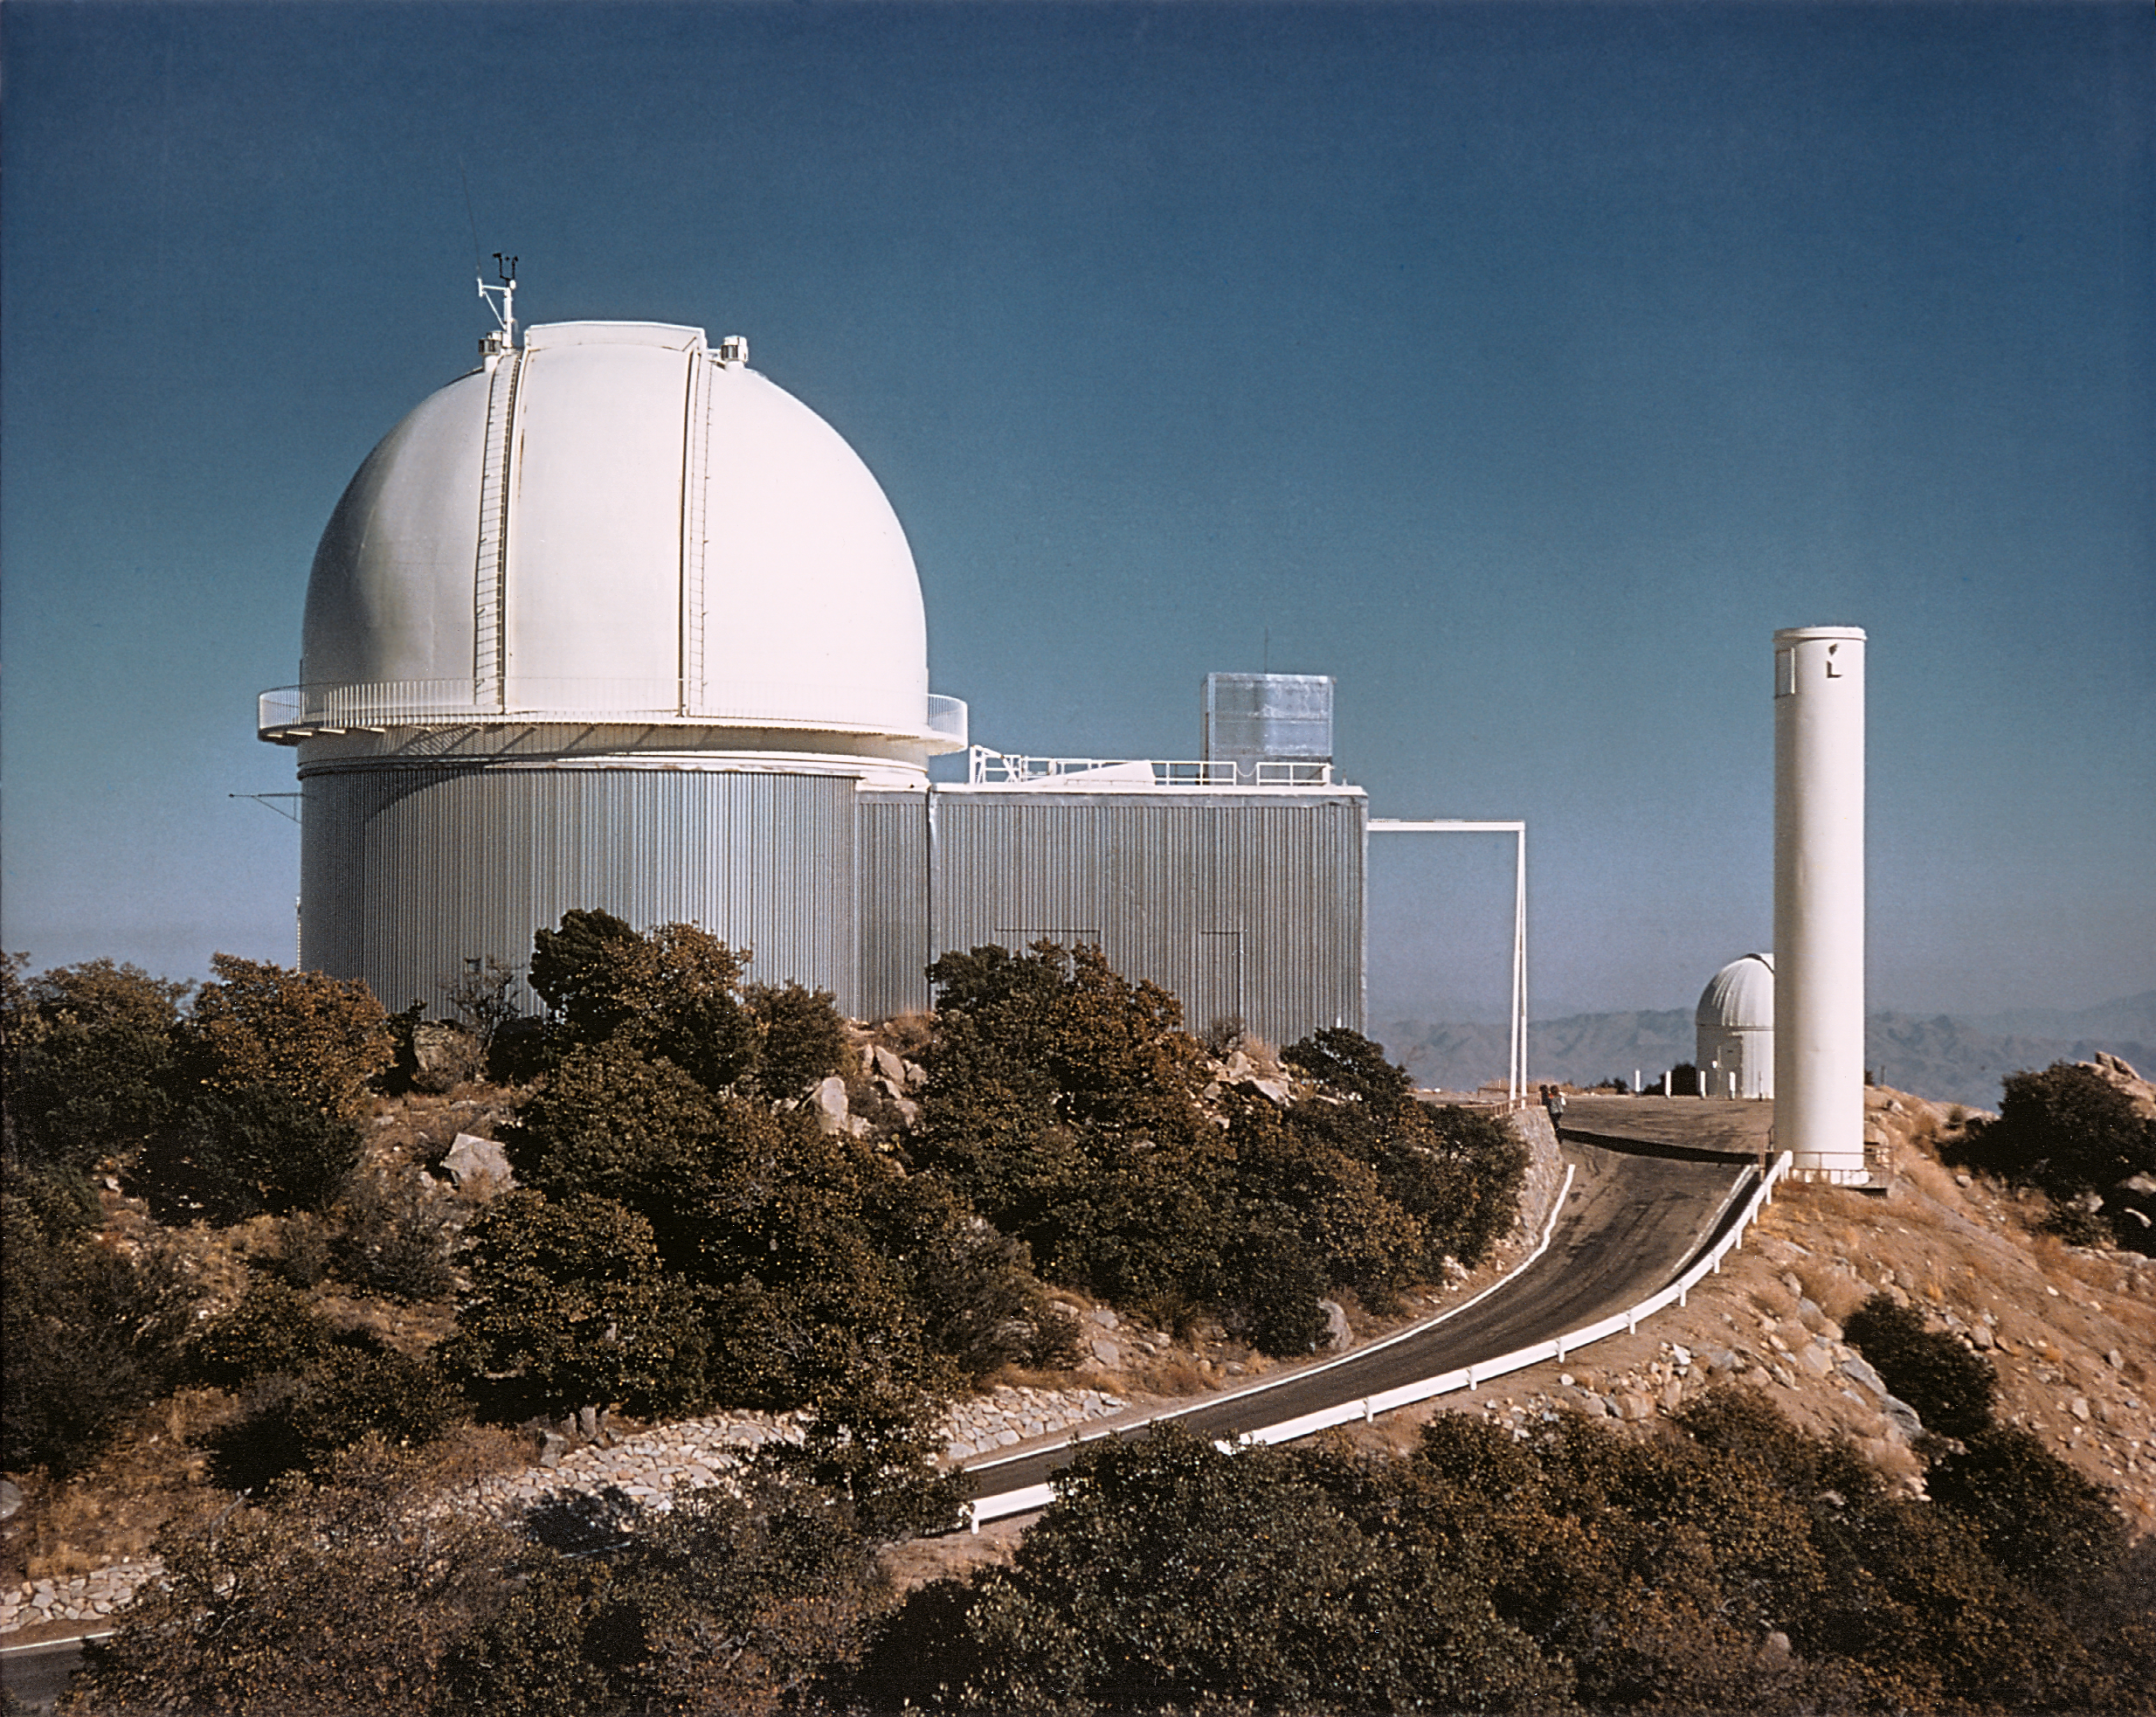

2.1-meter/Coude Feed

Exterior of the Kitt Peak National Observatory's 2.1-meter telescope, as seen from the west. The ancillary shed houses a separate mirror used to send light to the Coude Spectrograph when it is not in use by the 2.1-meter telescope itself (and therefore known as the Coude Feed).

Credit: NOIRLab/NSF/AURA